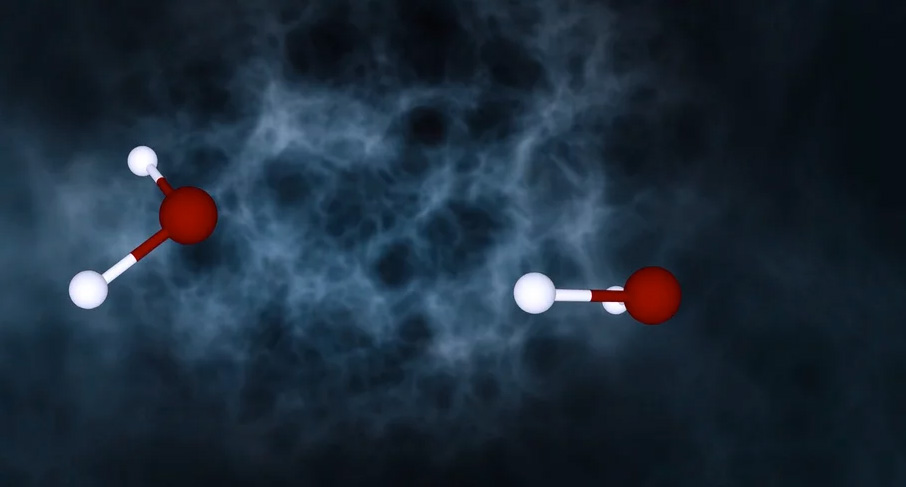

Animation of Tumbling Water Molecules Emitting Photons in Space

Animation of tumbling water molecules emitting photons in a cloud in space. https://public.nrao.edu/explore/milky-way-explorer/.

Credit: Jeff Hellerman and Bill Saxton (NRAO/AUI/NSF). Music: Mark Mercury.